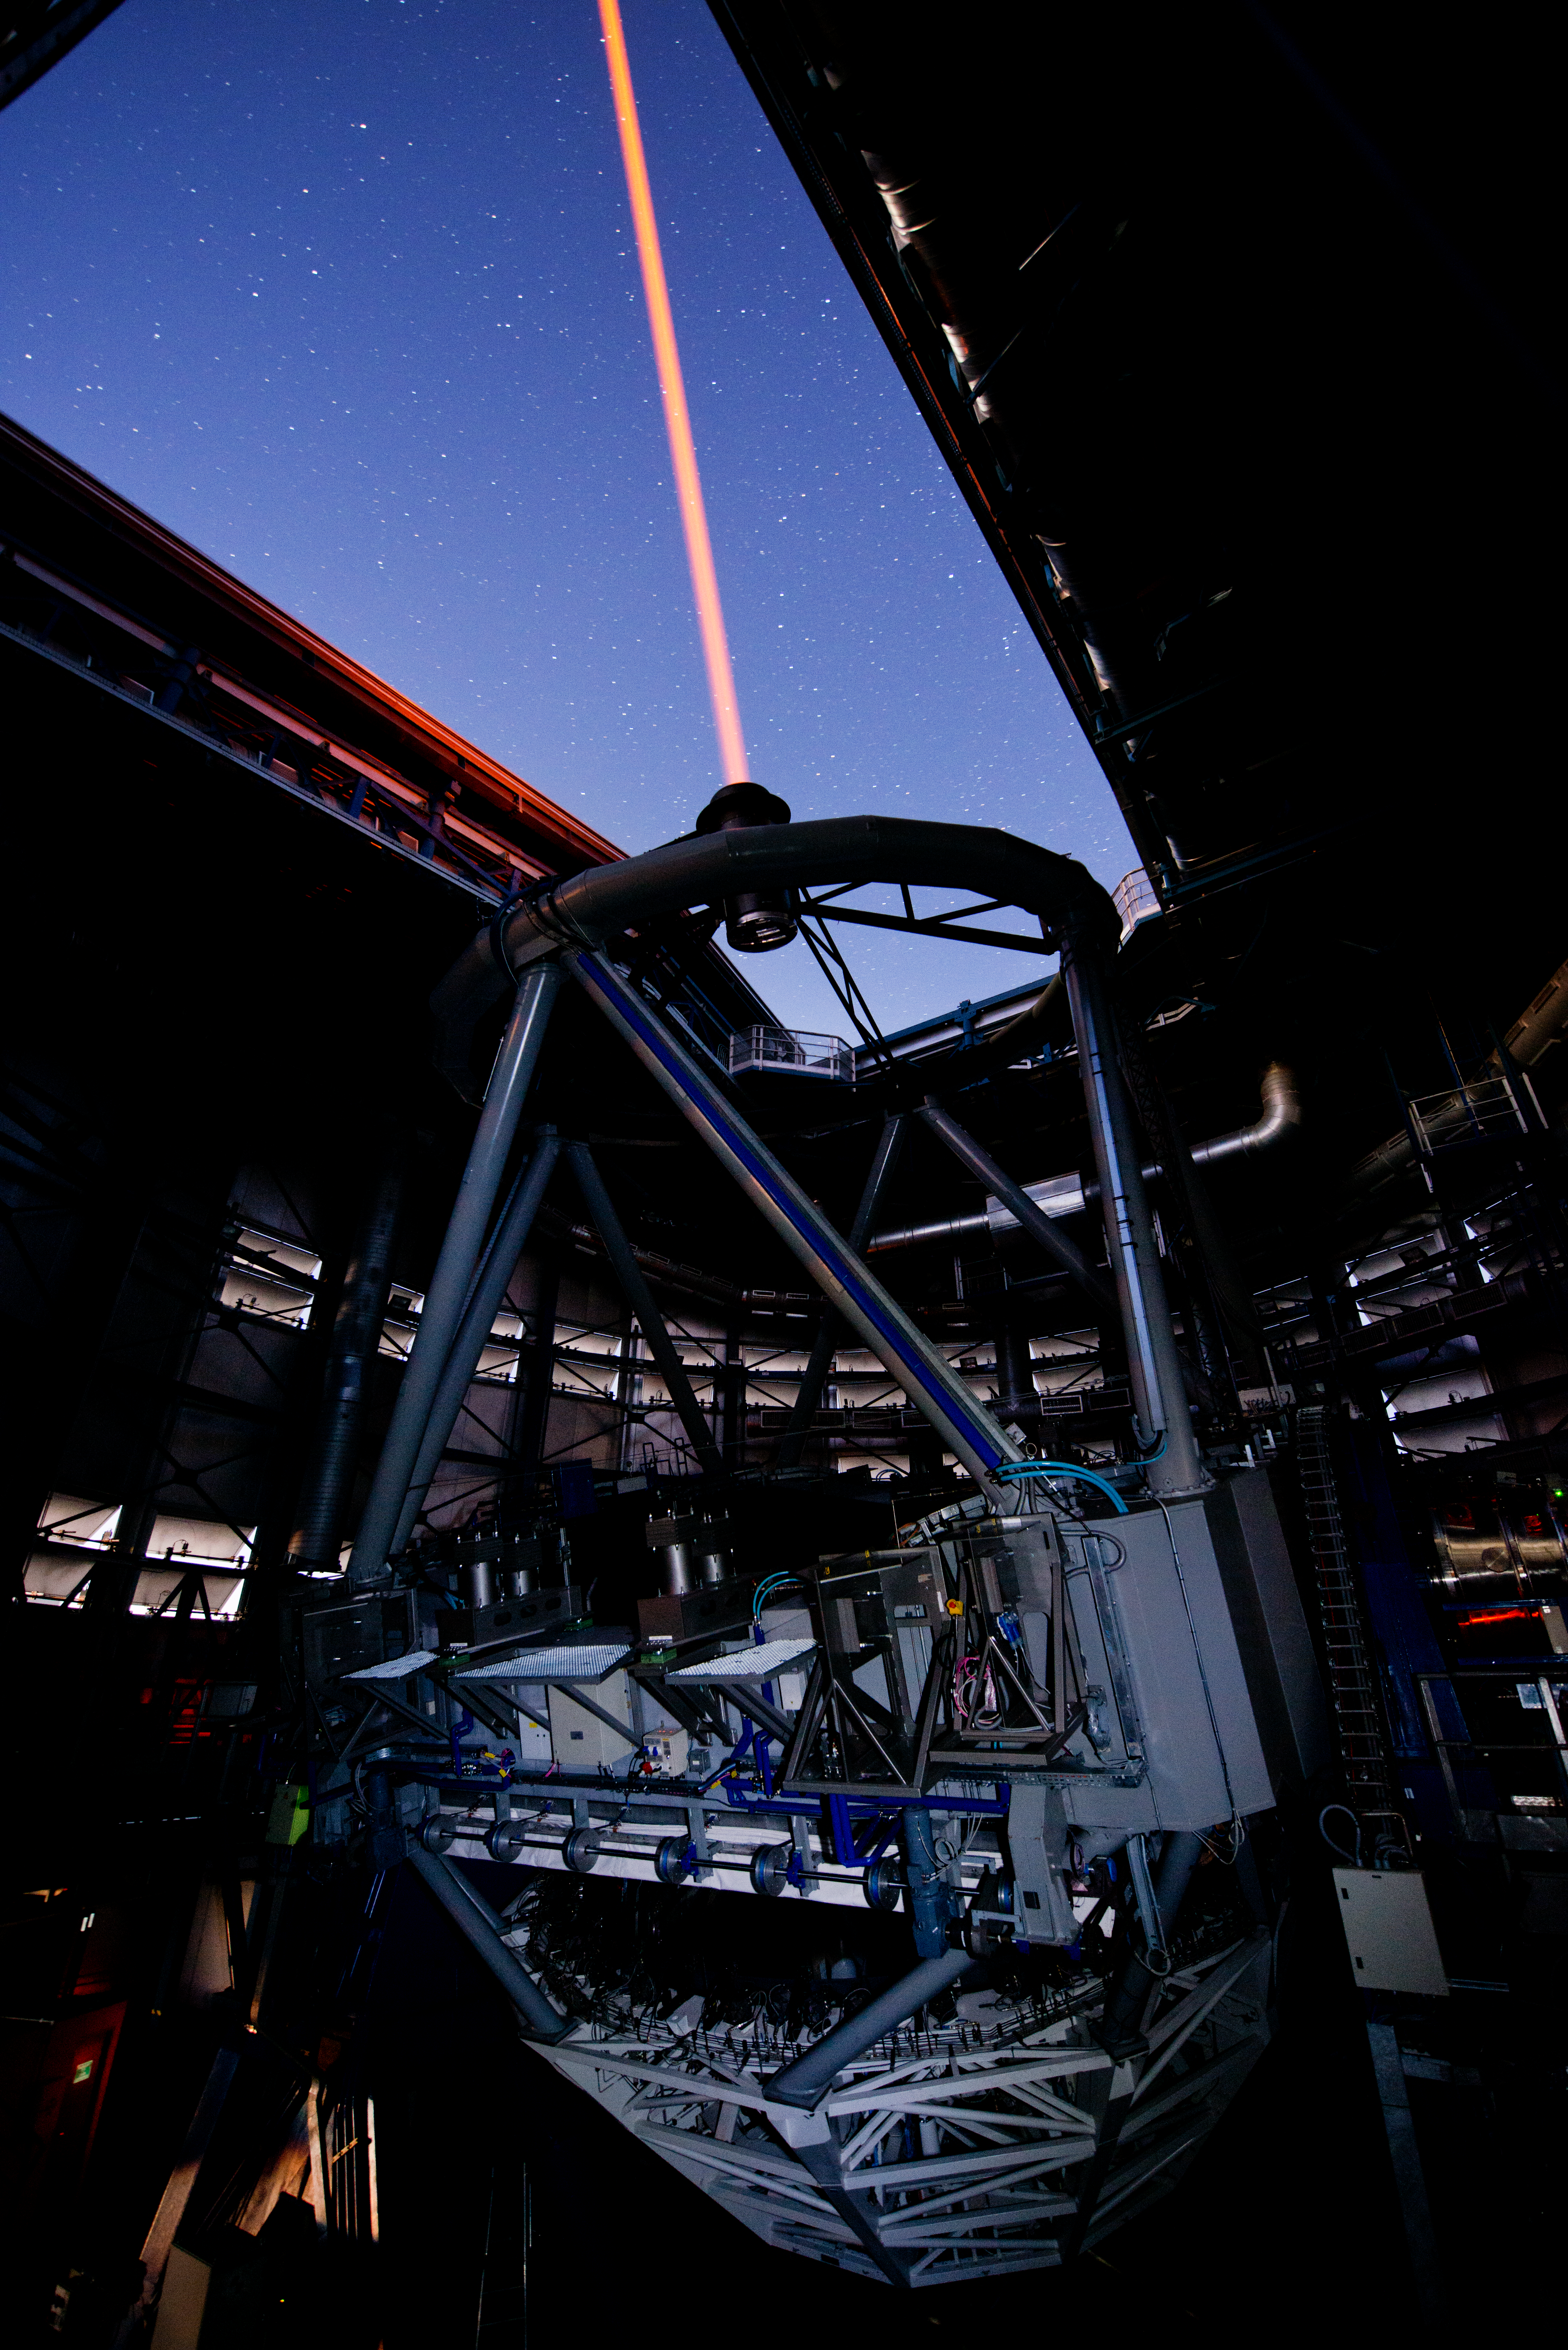

PARLA laser at the VLT

The PARLA laser is used to generate an artificial star about 90 kilometres up in the atmosphere. By creating and observing such a bright point of light astronomers can probe the turbulence in the layers of the atmosphere above the telescope. This information is then used to adjust deformable mirrors in real time in order to correct most of the disturbances caused by the constant movement of atmosphere and create much sharper images. Read more on the ESO announcement ann13010.

Credit: ESO/G.Hüdepohl (atacamaphoto.com)